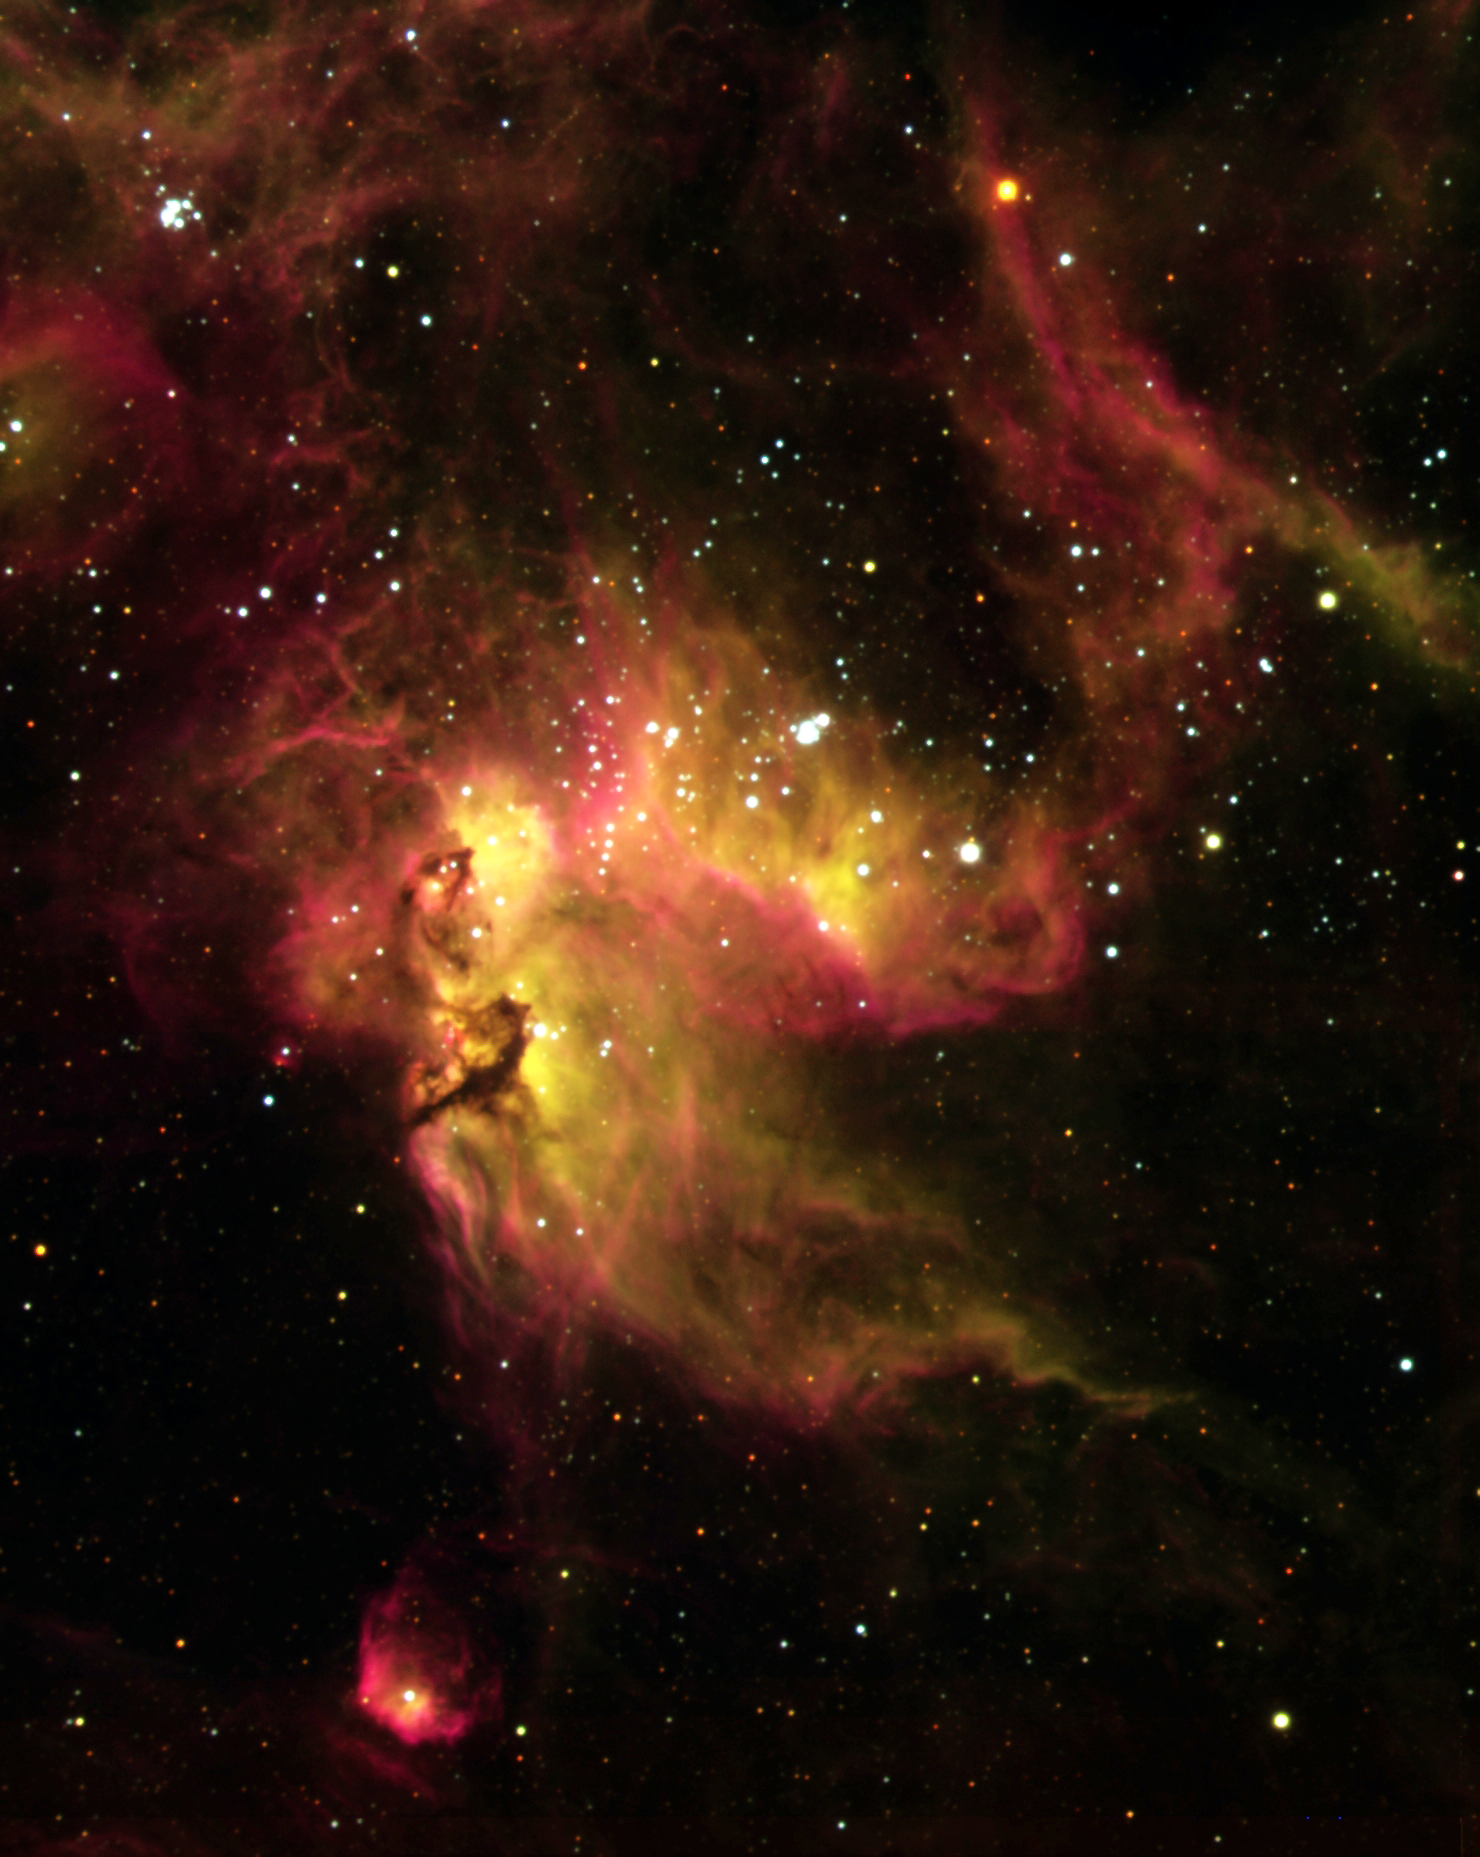

NGC 2081

NGC 2074 and NGC 2081, in the Large Magellanic Cloud, are open cluster of stars swaddled by ionized, glowing gases. The little red nebula at the bottom of the image is known as SUMSS J053917-693329.

Credit: ESO